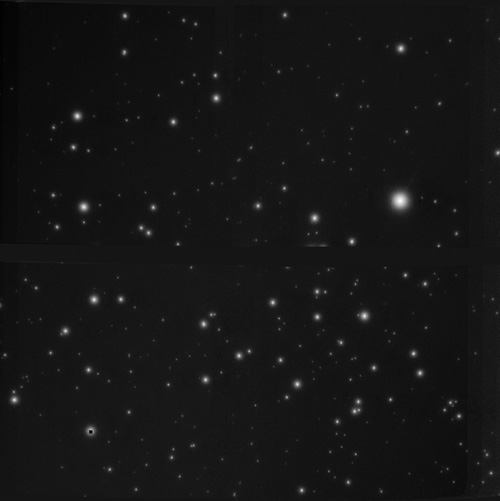

GeMS AO image of Haffner 16

This image of Haffner 16 illustrates that the GeMS AO system can successfully sharpen data even under relatively poor imaging conditions. With the correction, the point sources appeared spread by less than 0.16 arcseconds (full width at half-maximum, in the Ks band). This represents a significant improvement over the natural quality of the sky, which, on the night these data were obtained, was roughly 0.8 arcseconds – a value worse than average at Gemini South on Cerro Pachón.

Credit: Gemini Observatory/AURA/NOIRLab/NSF